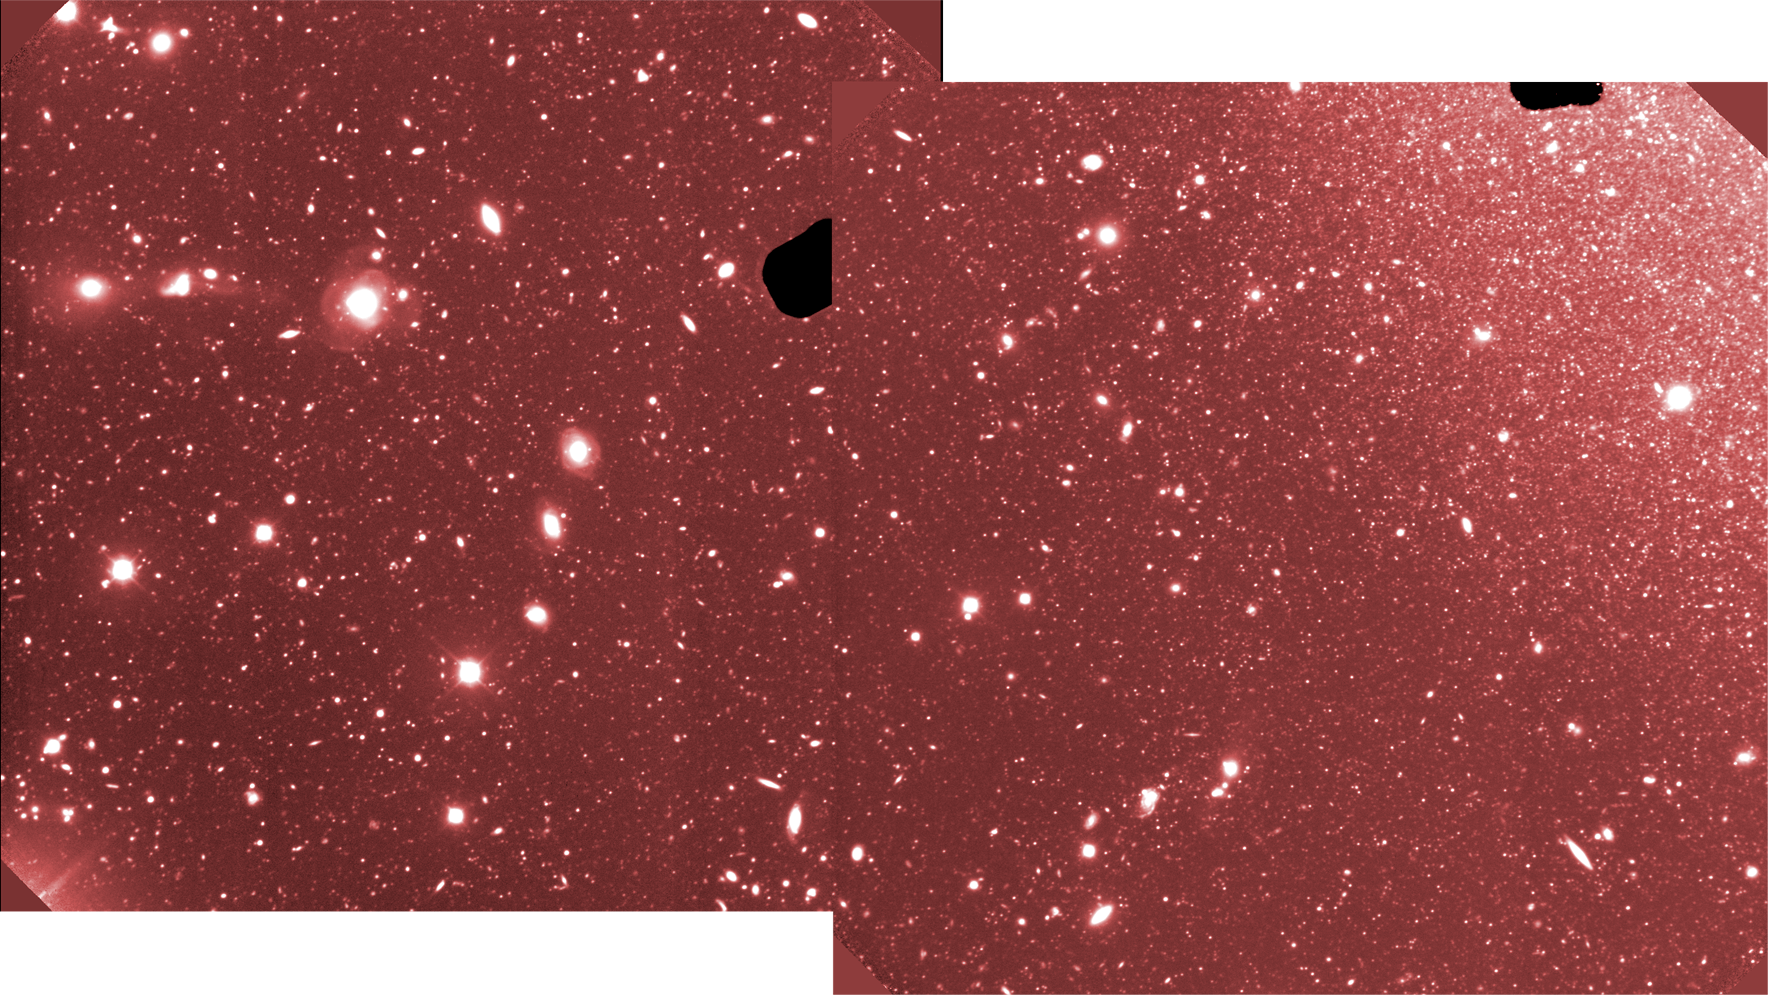

Gemini Uncovers 'Lost City' of Stars

Gemini GMOS deep-field of NGC 300 revealing individual stars down to about magnitude 27 (3 sigma) in two r-band images that each have a combined exposure/integration of 8,100 seconds (2.25 hours). Close examination also reveals that this image contains thousands of individual distant galaxies well beyond NGC 300. The Gemini images were obtained under excellent conditions that were necessary to obtain such deep images; image quality is ~ 0.6" FWHM. Gemini inset field is approximately 5.5' x 10.5'. (The small dark areas in the Gemini images are shadows from instrument "guide-probes.")

Credit: Gemini Observatory